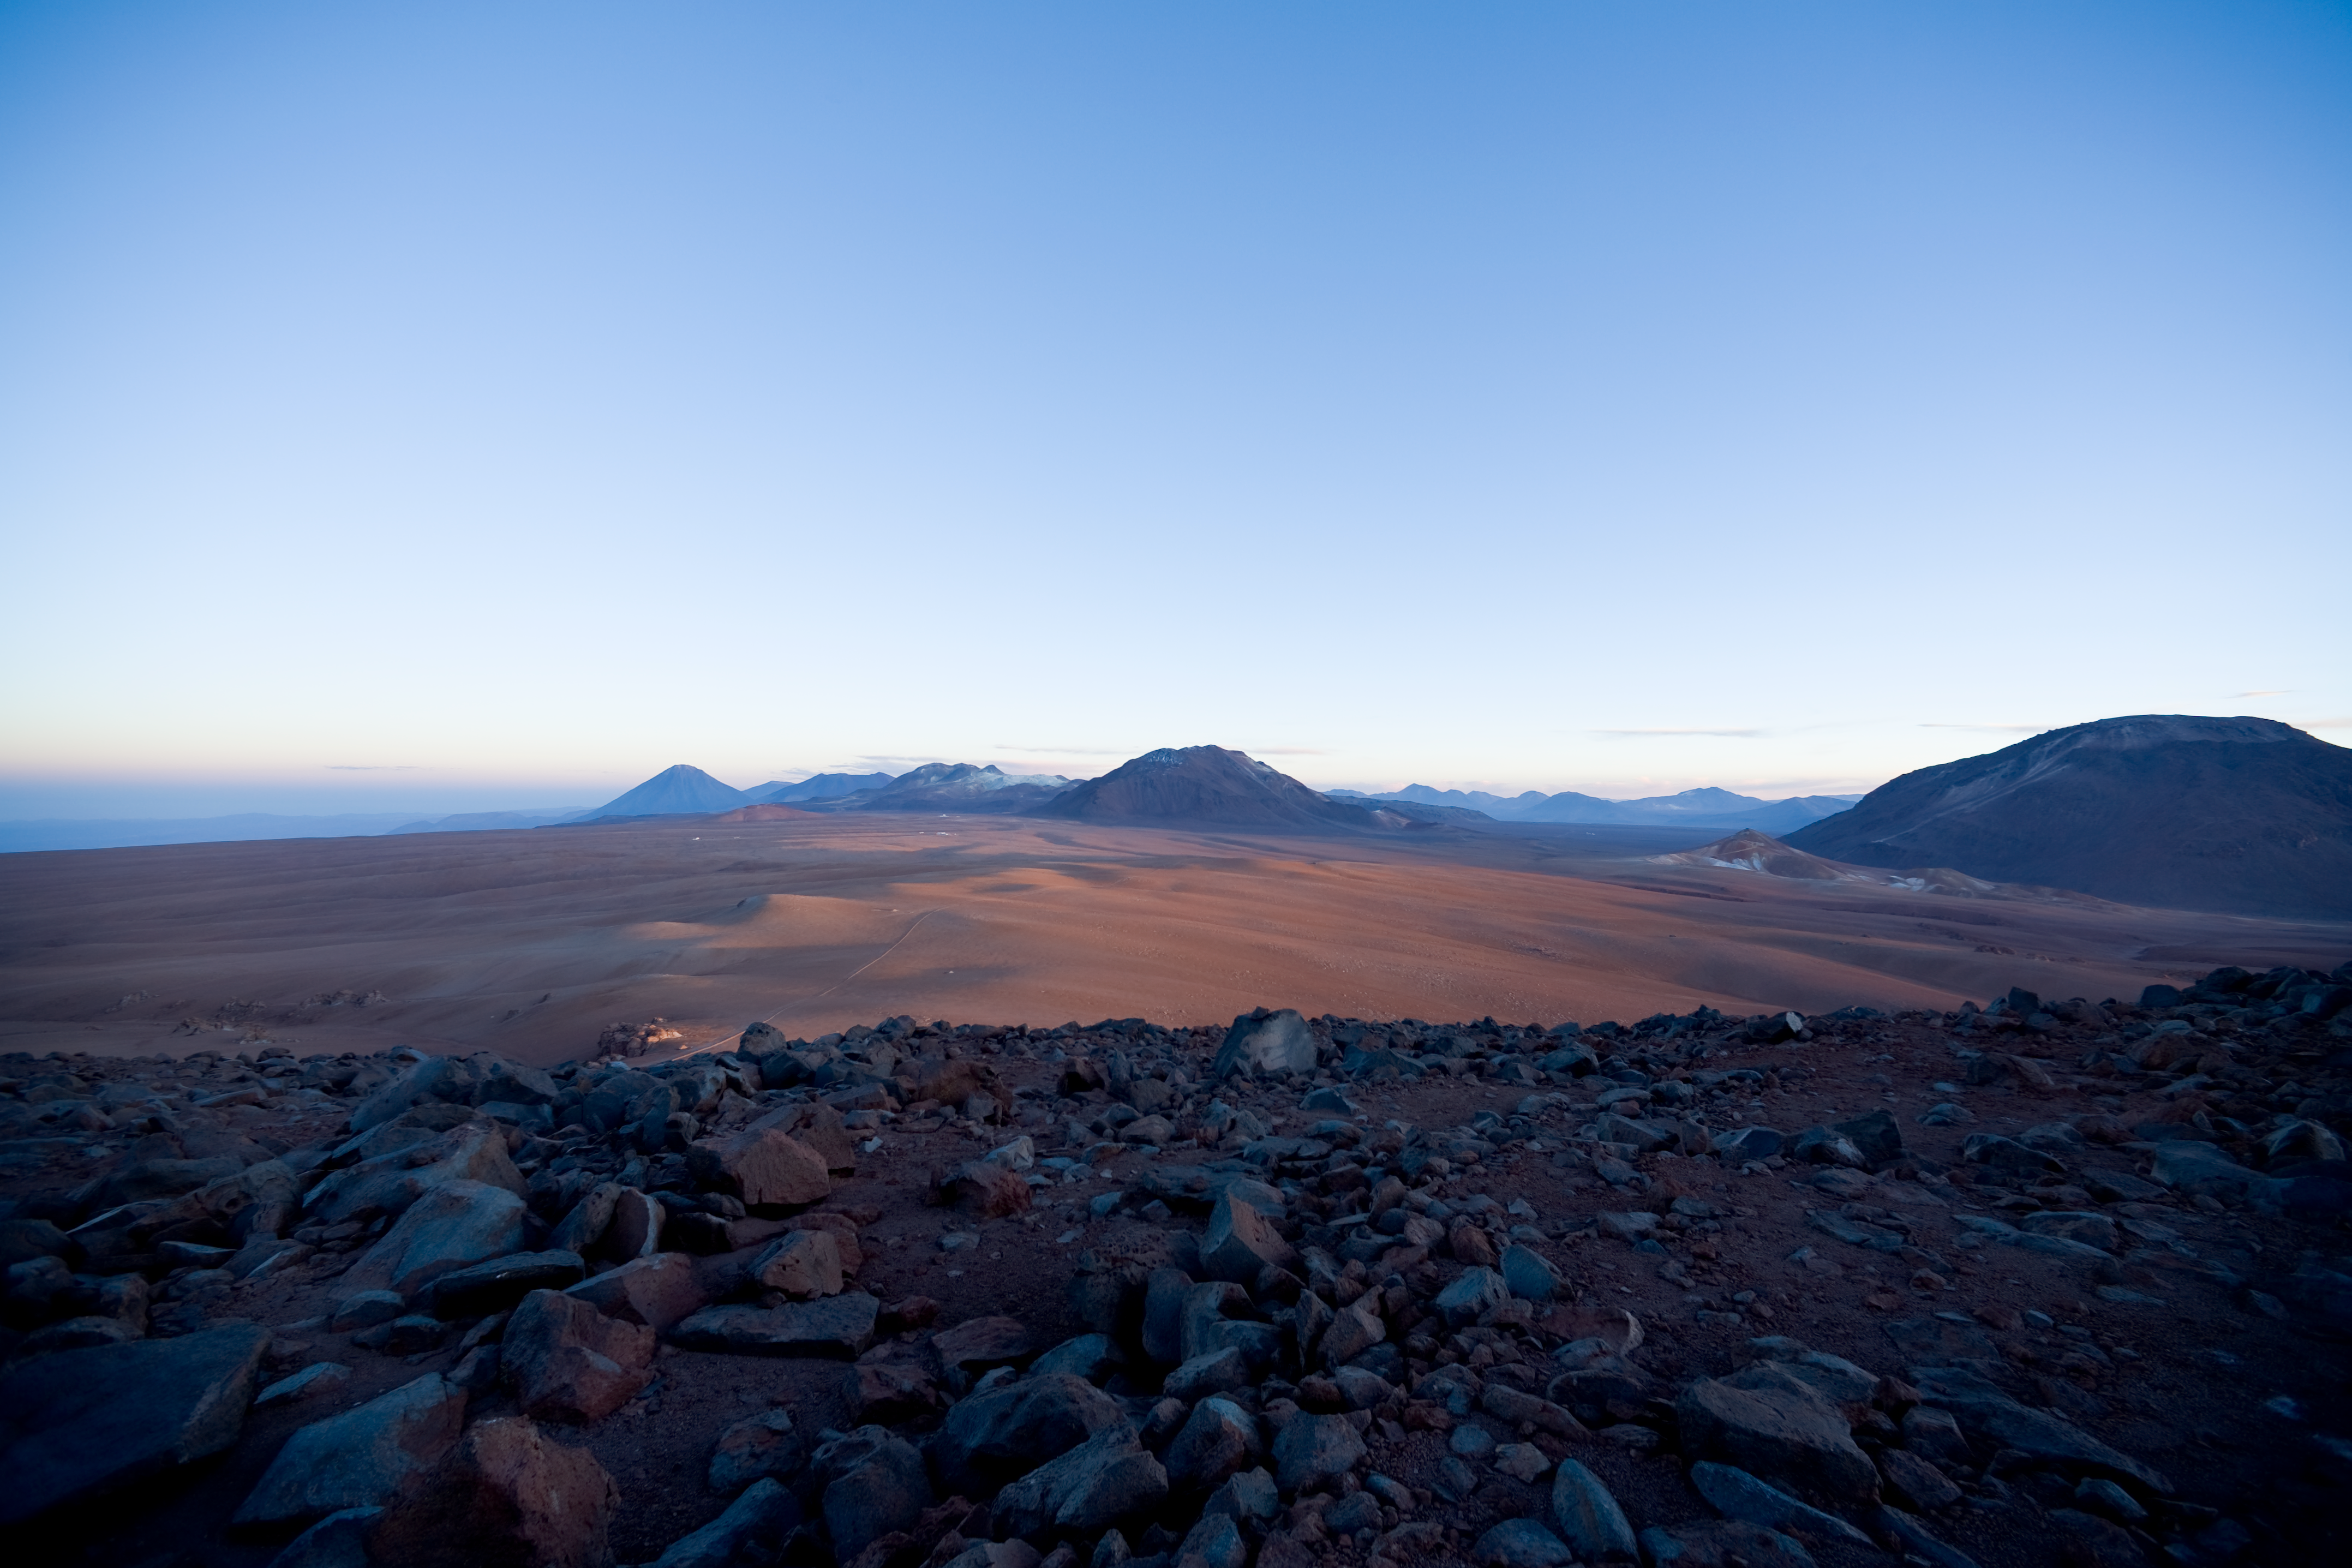

Sunrise on Chajnantor

The Llano de Chajnantor at sunrise, looking North toward the AOS site and APEX telescope. The ALMA antennas will be positioned on this 5100m altitude plateau. Image taken in January 2007.

Credit: ESO/H.H.Heyer